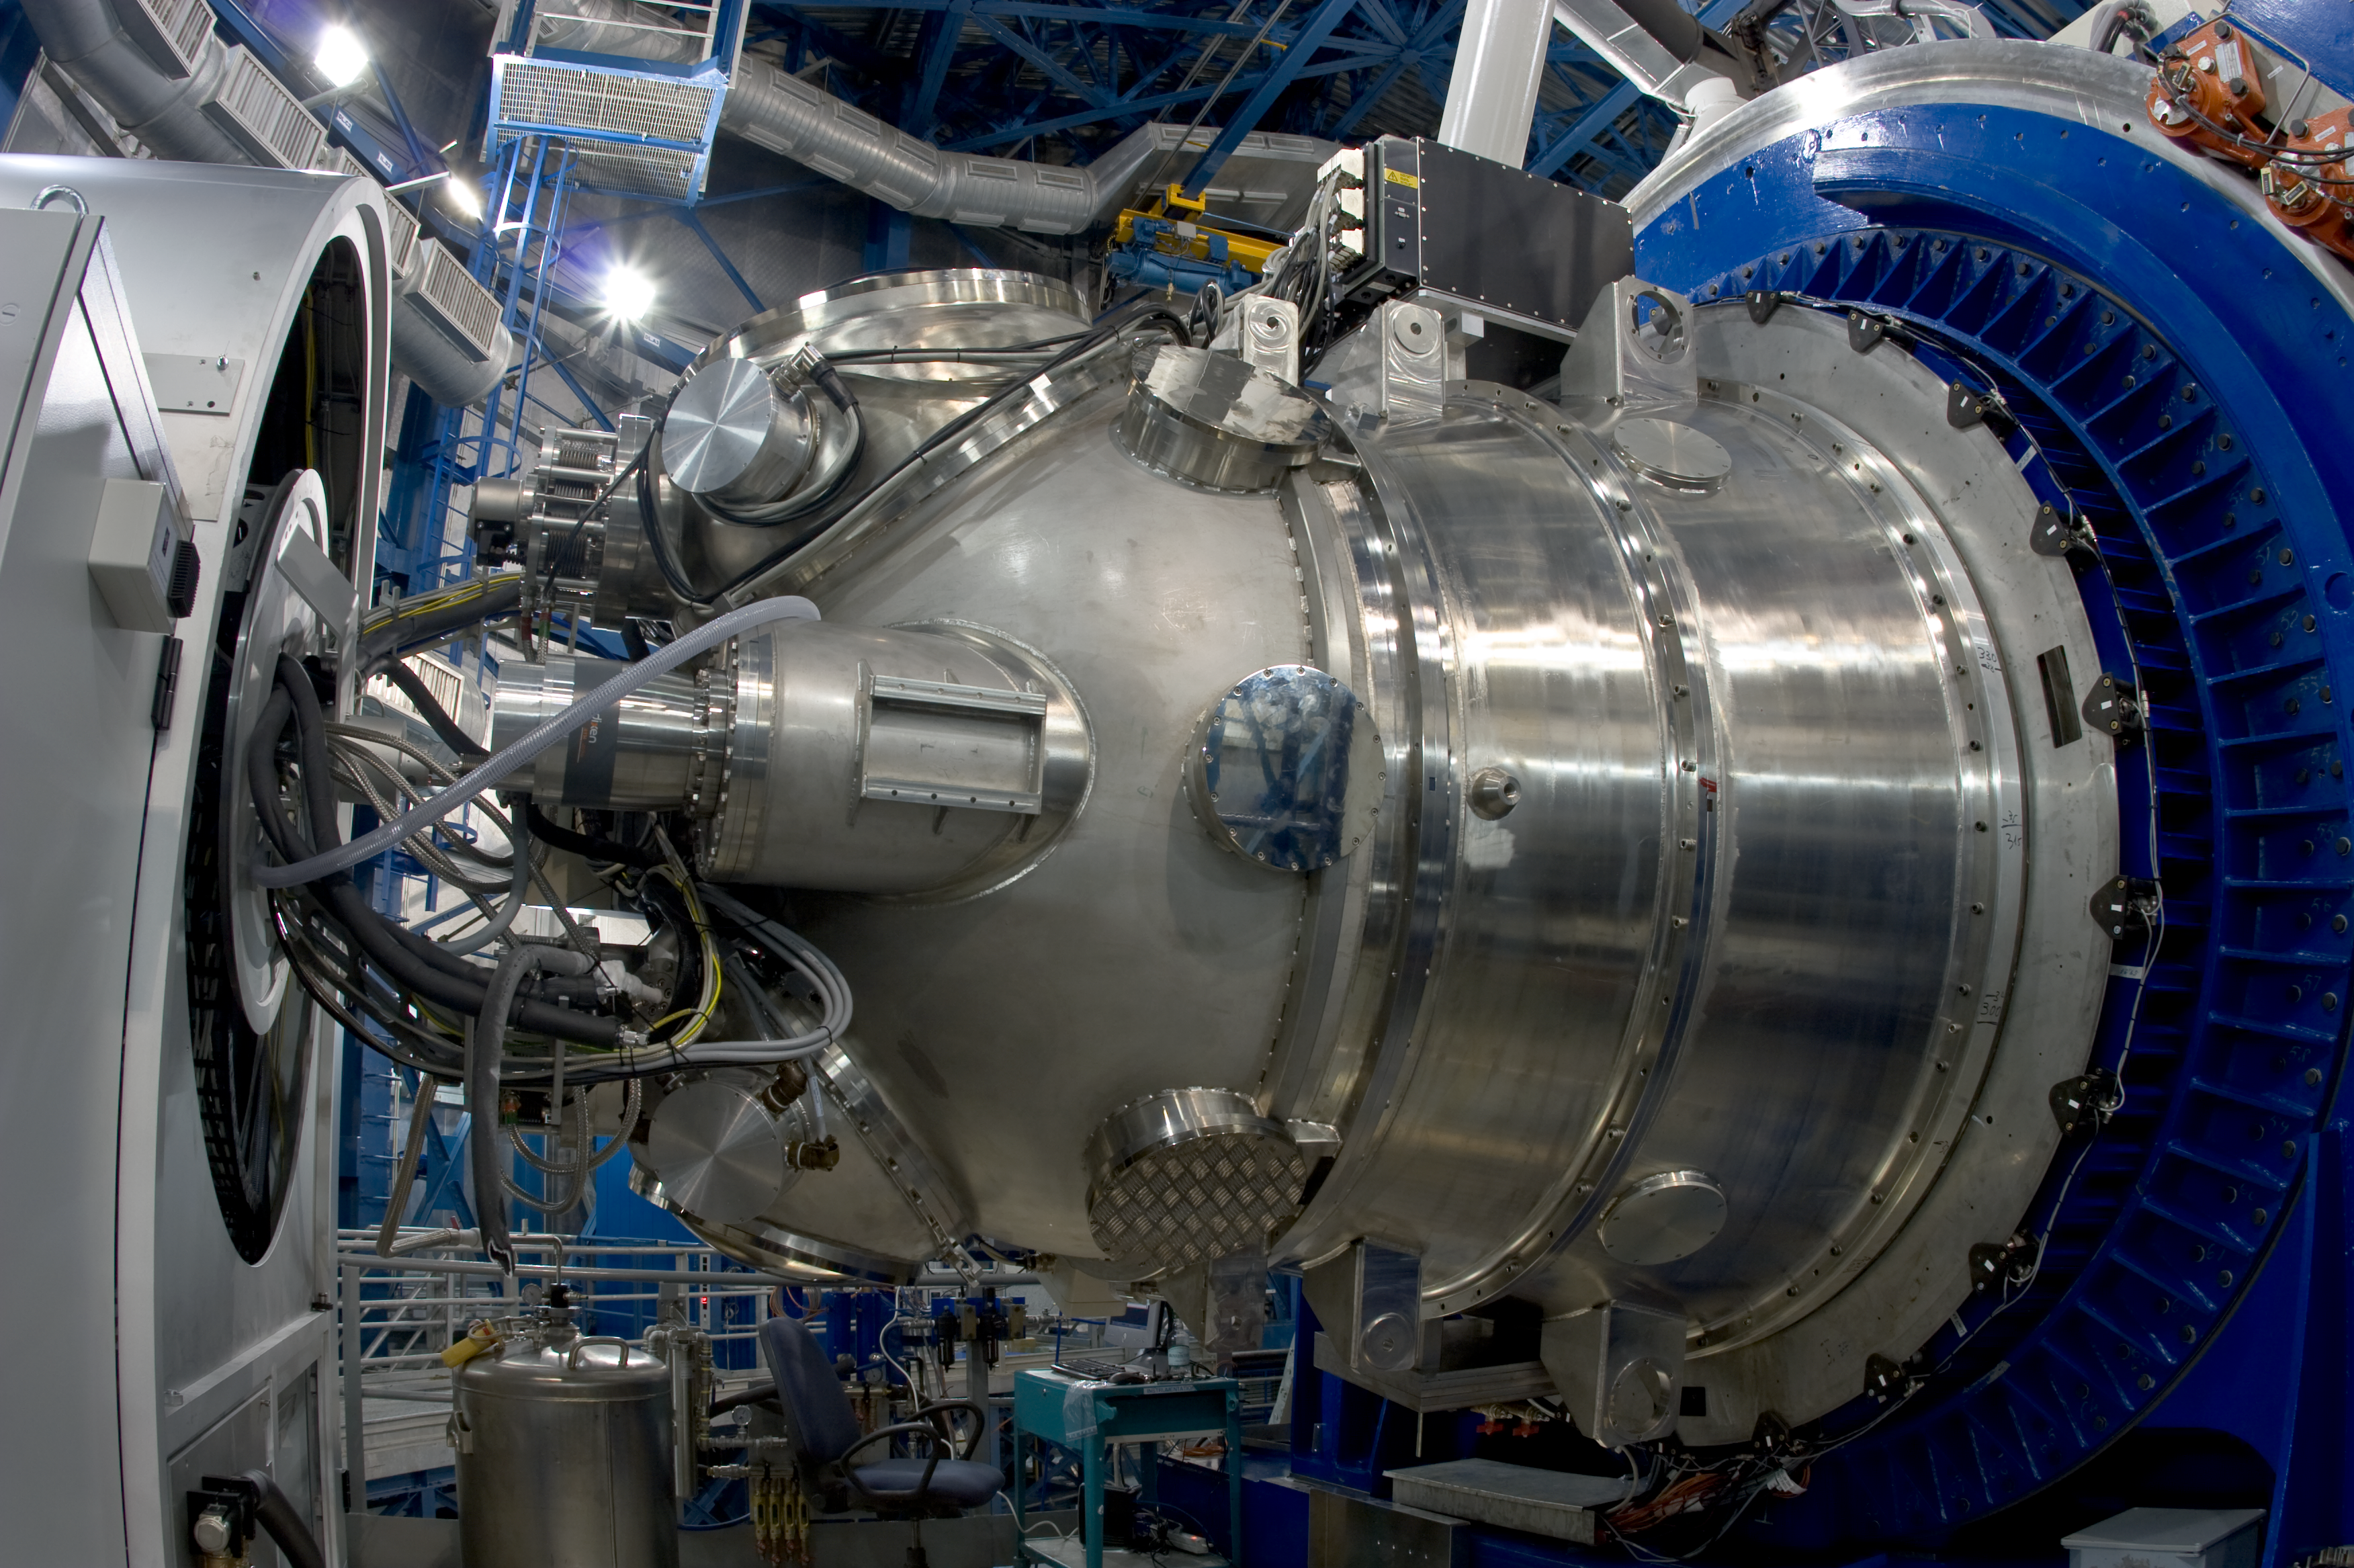

The HAWK-I instrument at the VLT

The HAWK-I instrument mounted on the telescope's Nasmyth (side) port. HAWK-I is attached on Yepun, Unit Telescope number 4 of ESO's Very Large Telescope and saw First Light on the night of 31 July 2007. As the telescope tracks the celestial object under study, the entire instrument (2.2 tonnes) must rotate with great precision about its optical axis to hold the image stationary while the exposure is taken.

Credit: ESO/S. Guisard (www.eso.org/~sguisard)